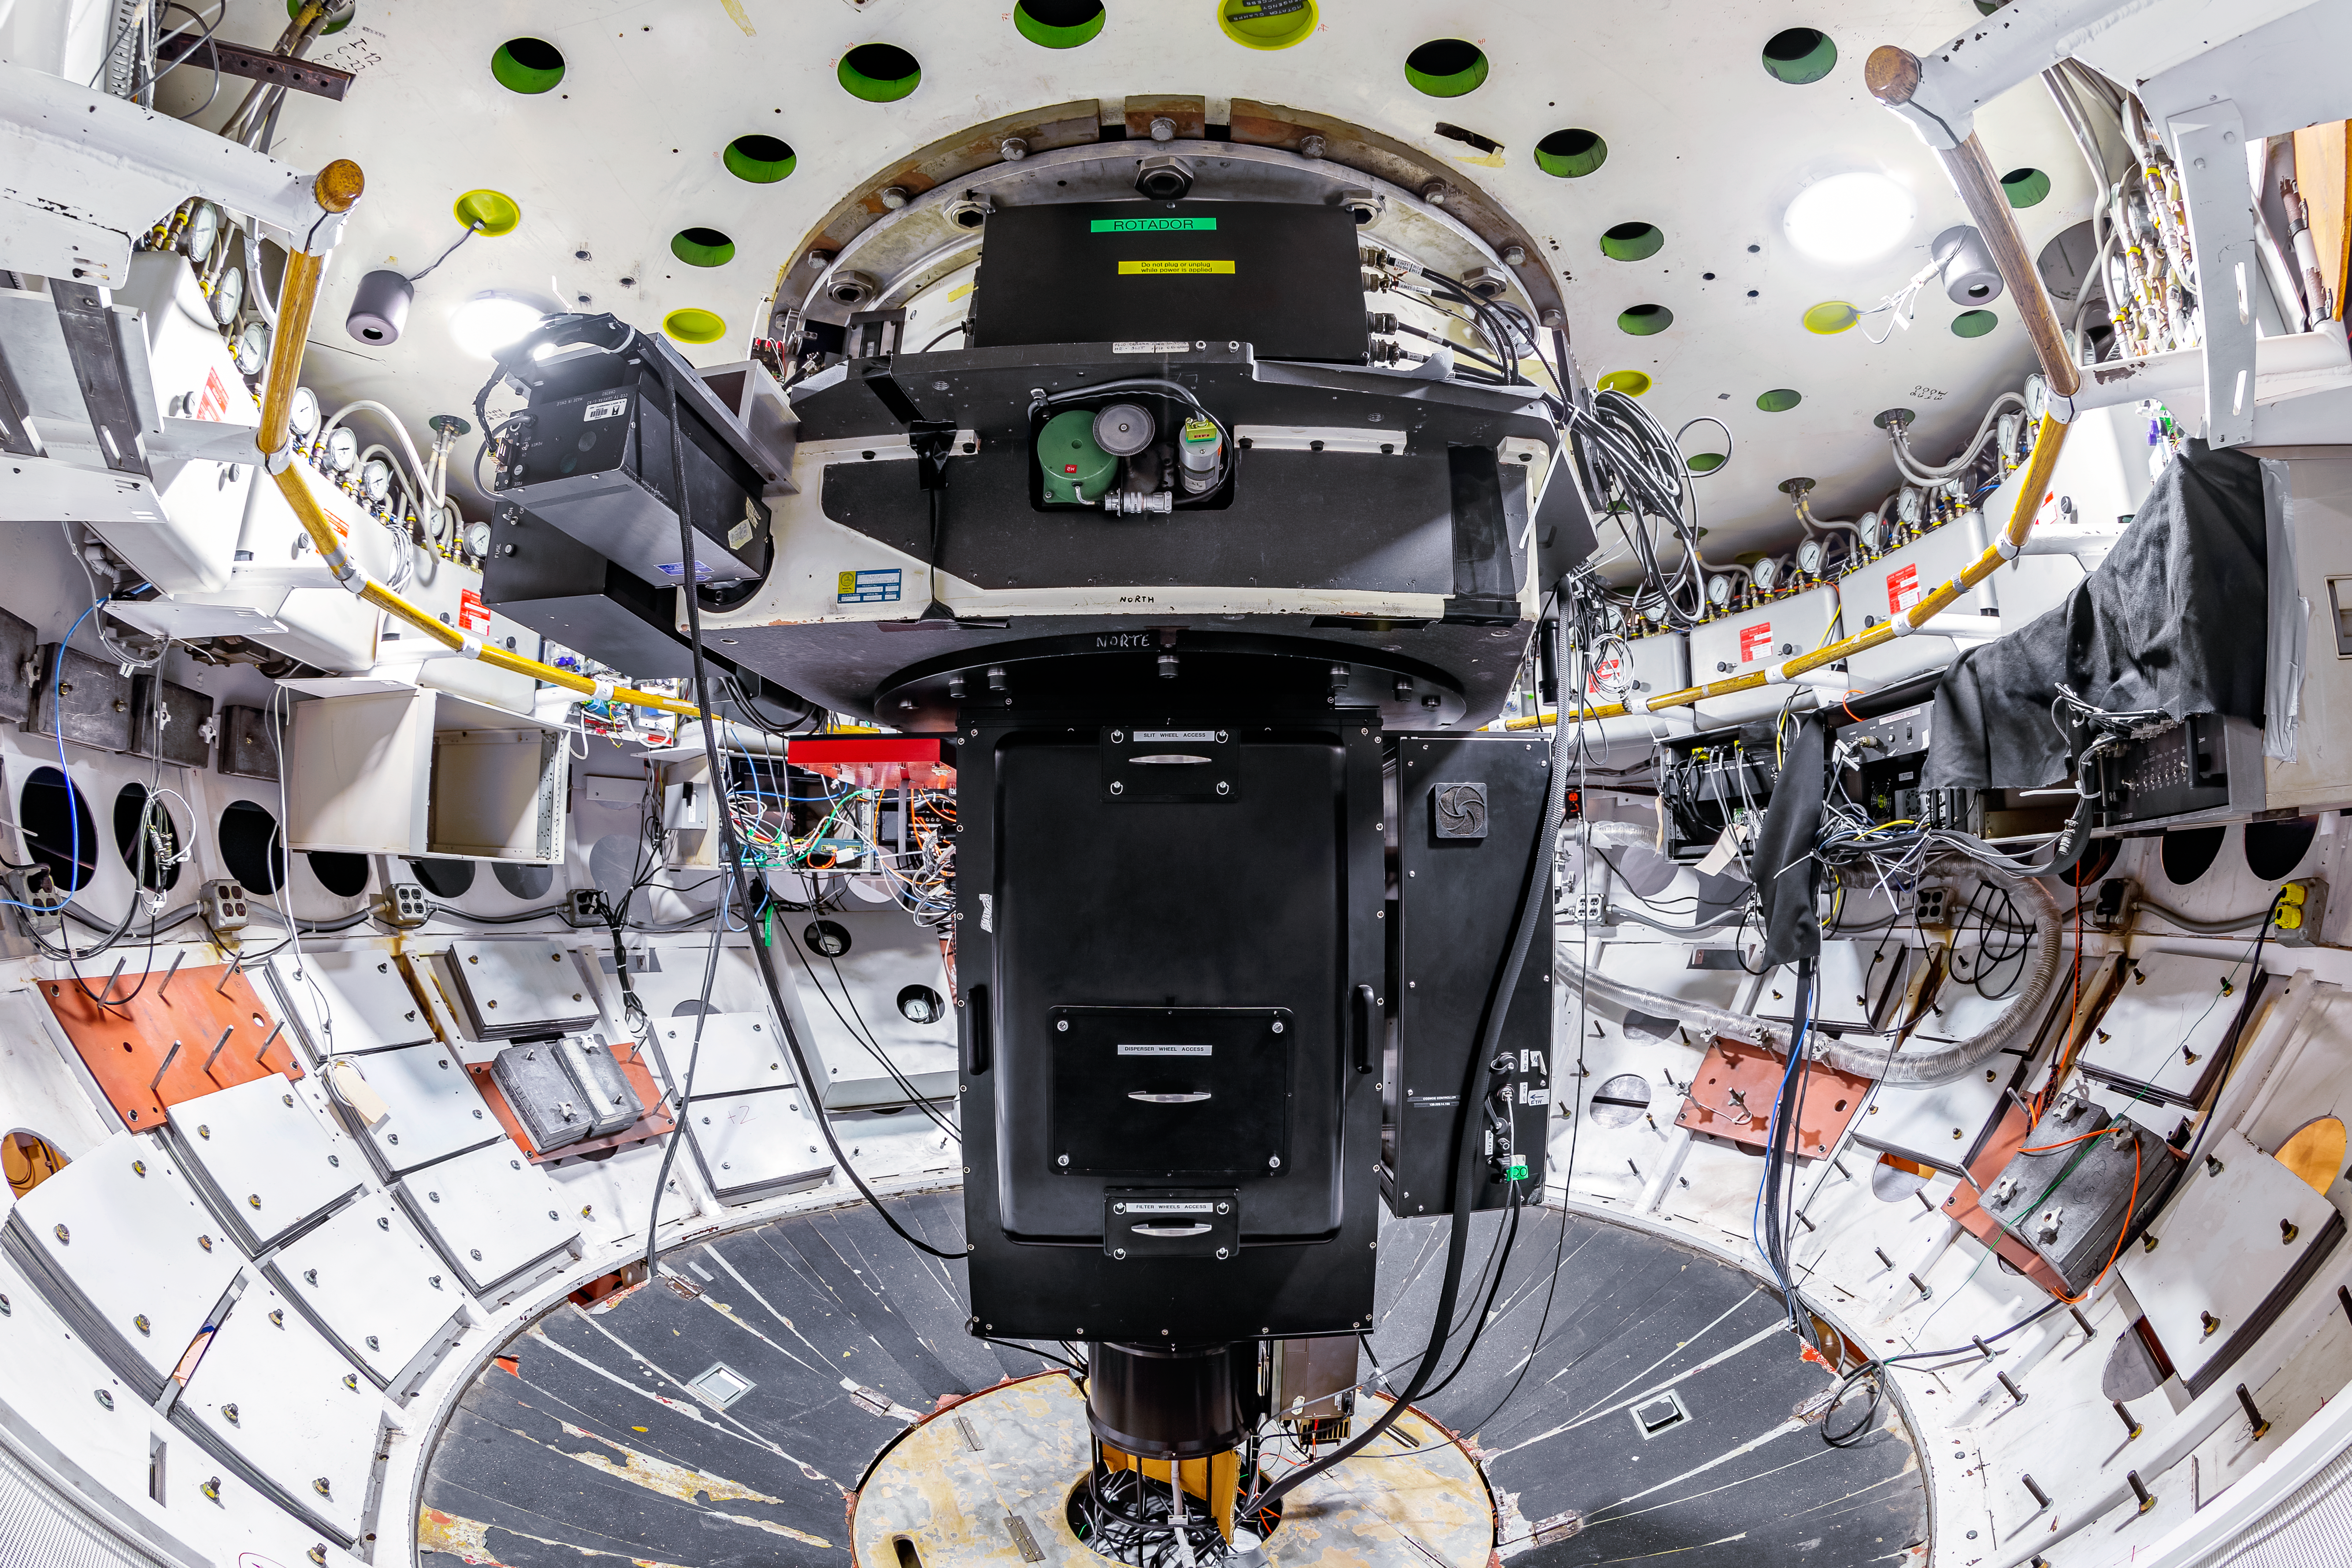

COSMOS Instrument

The Cerro Tololo Ohio State Multi-Object Spectrograph (COSMOS) instrument mounted in the Cassegrain Cage of the Víctor M. Blanco 4-meter Telescope at Cerro Tololo Inter-American Observatory.

Credit: CTIO/NOIRLab/NSF/AURA